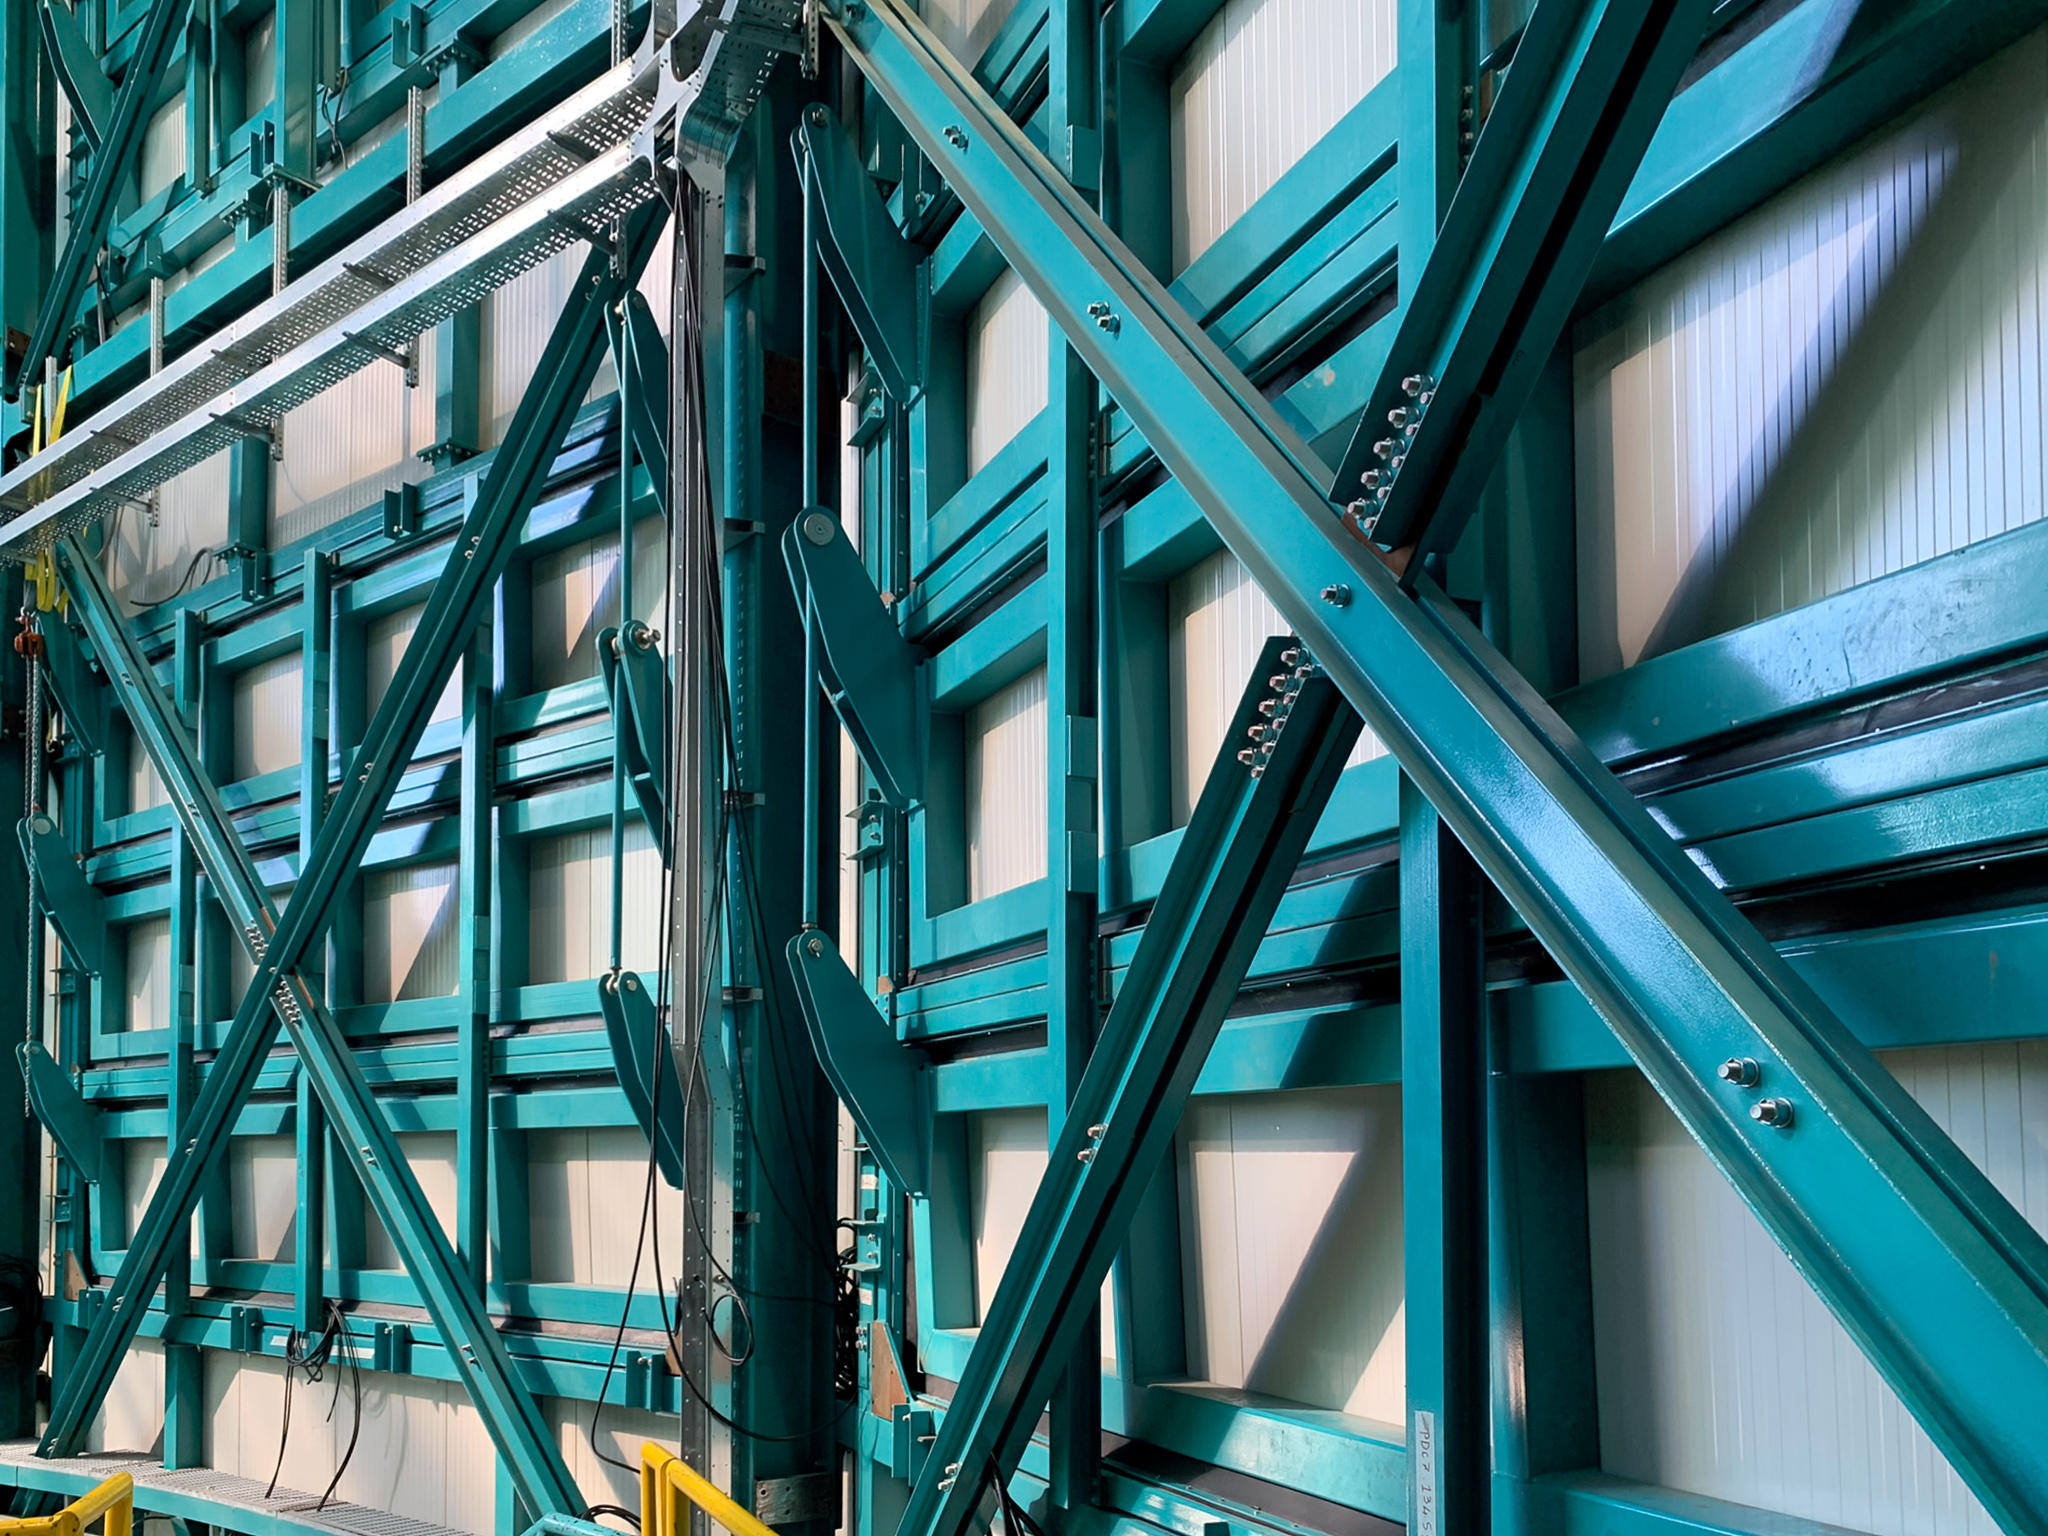

Rubin Observatory Enclosure

Rubin Observatory's enclosure design includes louvers, or vents, that may be opened a little or a lot during the night depending on observing conditions. Good air flow through and around the telescope is essential for good image quality. The louvers each have three rows of adjustable as seen in this foto.

Credit: RubinObs/NOIRLab/SLAC/NSF/DOE/AURA/B. Blum